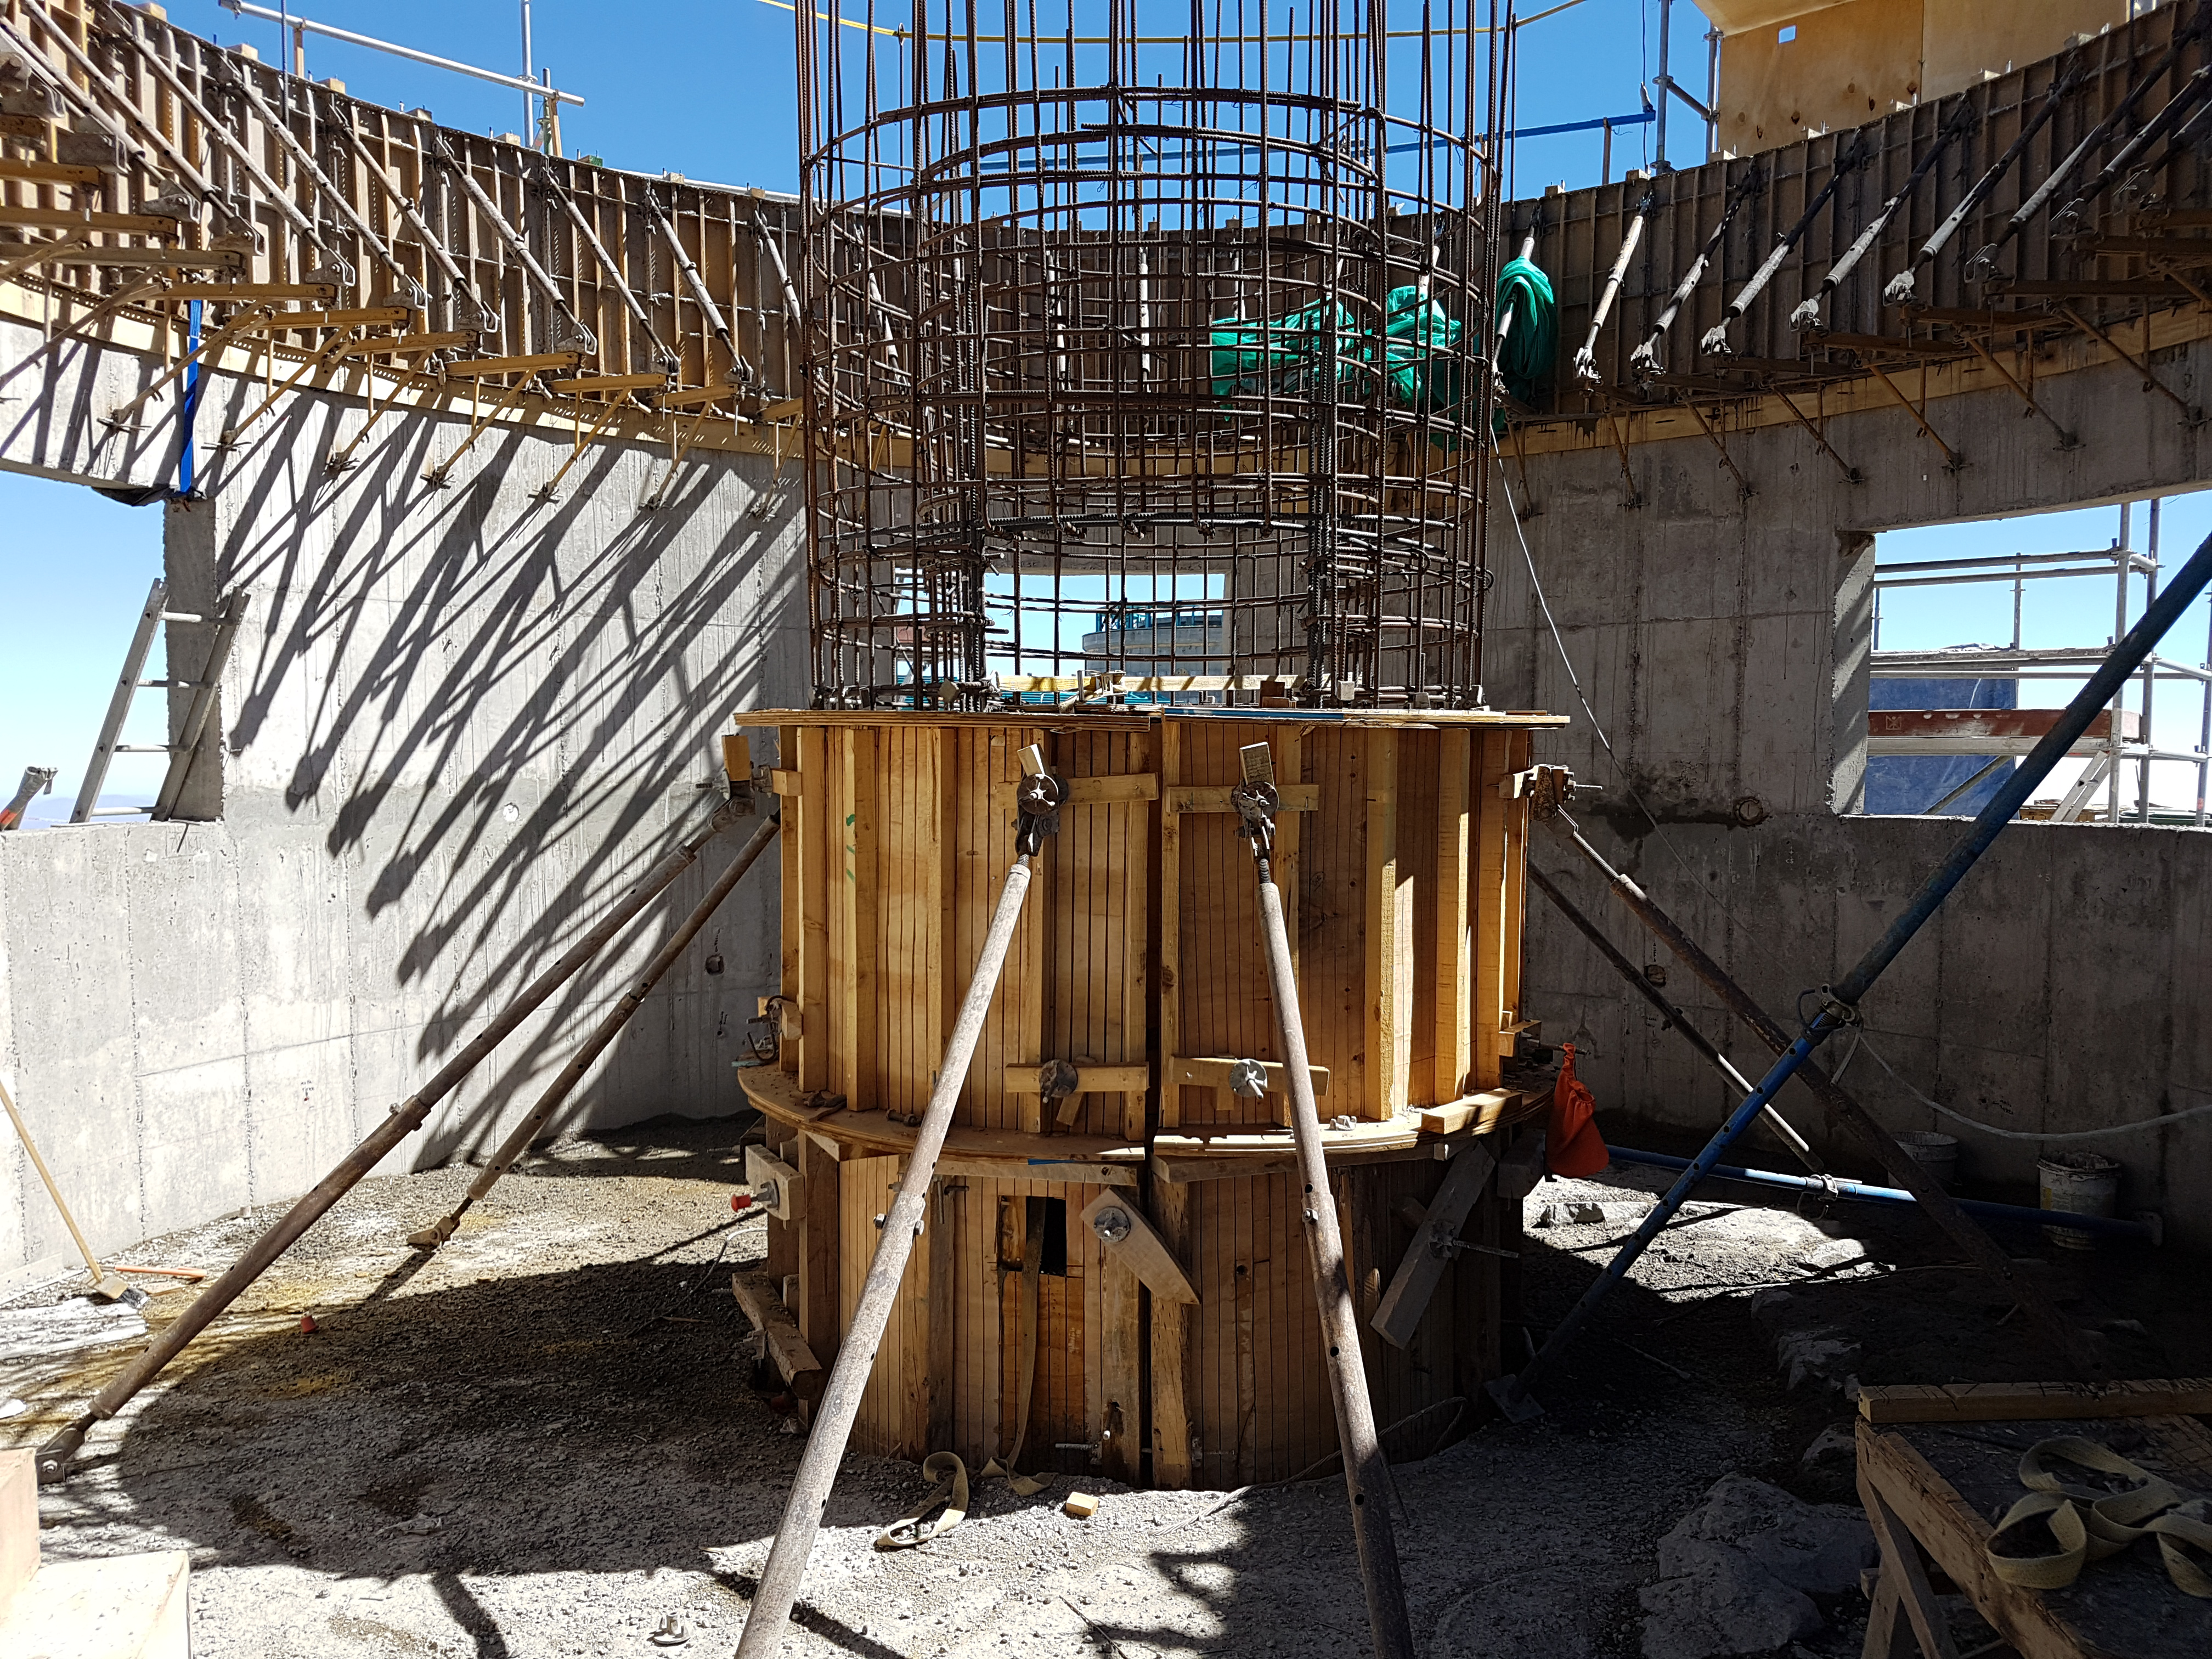

Construction Update

View of the AuxiliaryTelescope

Credit: Rubin Observatory/NSF/AURA